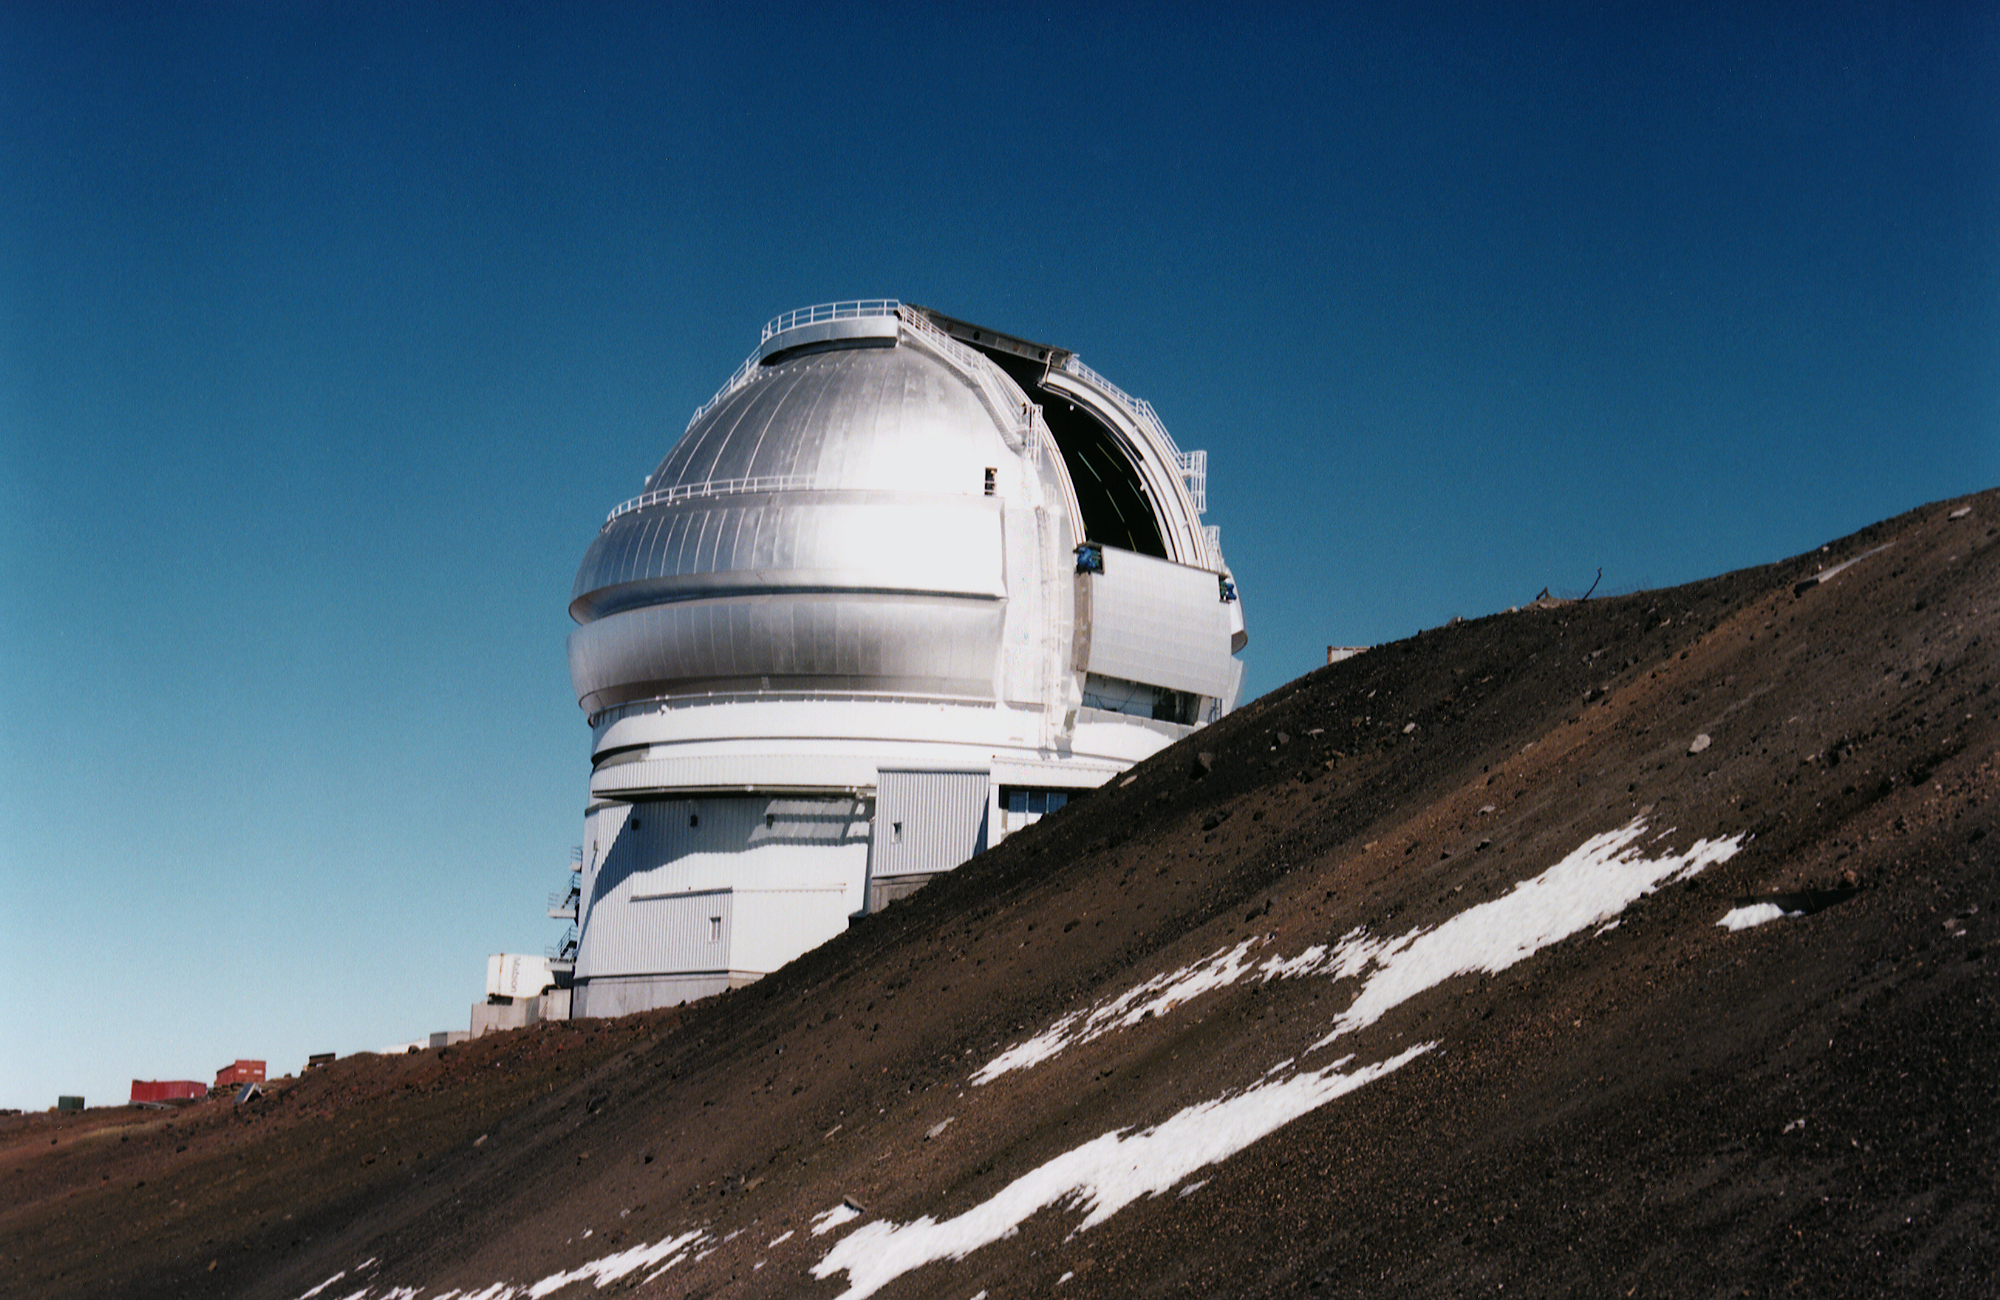

Gemini North, Mauna Kea

The Gemini North telescope dome at Mauna Kea, Hawaii, completed in February 1998.

Credit: NOIRLab/NSF/AURA